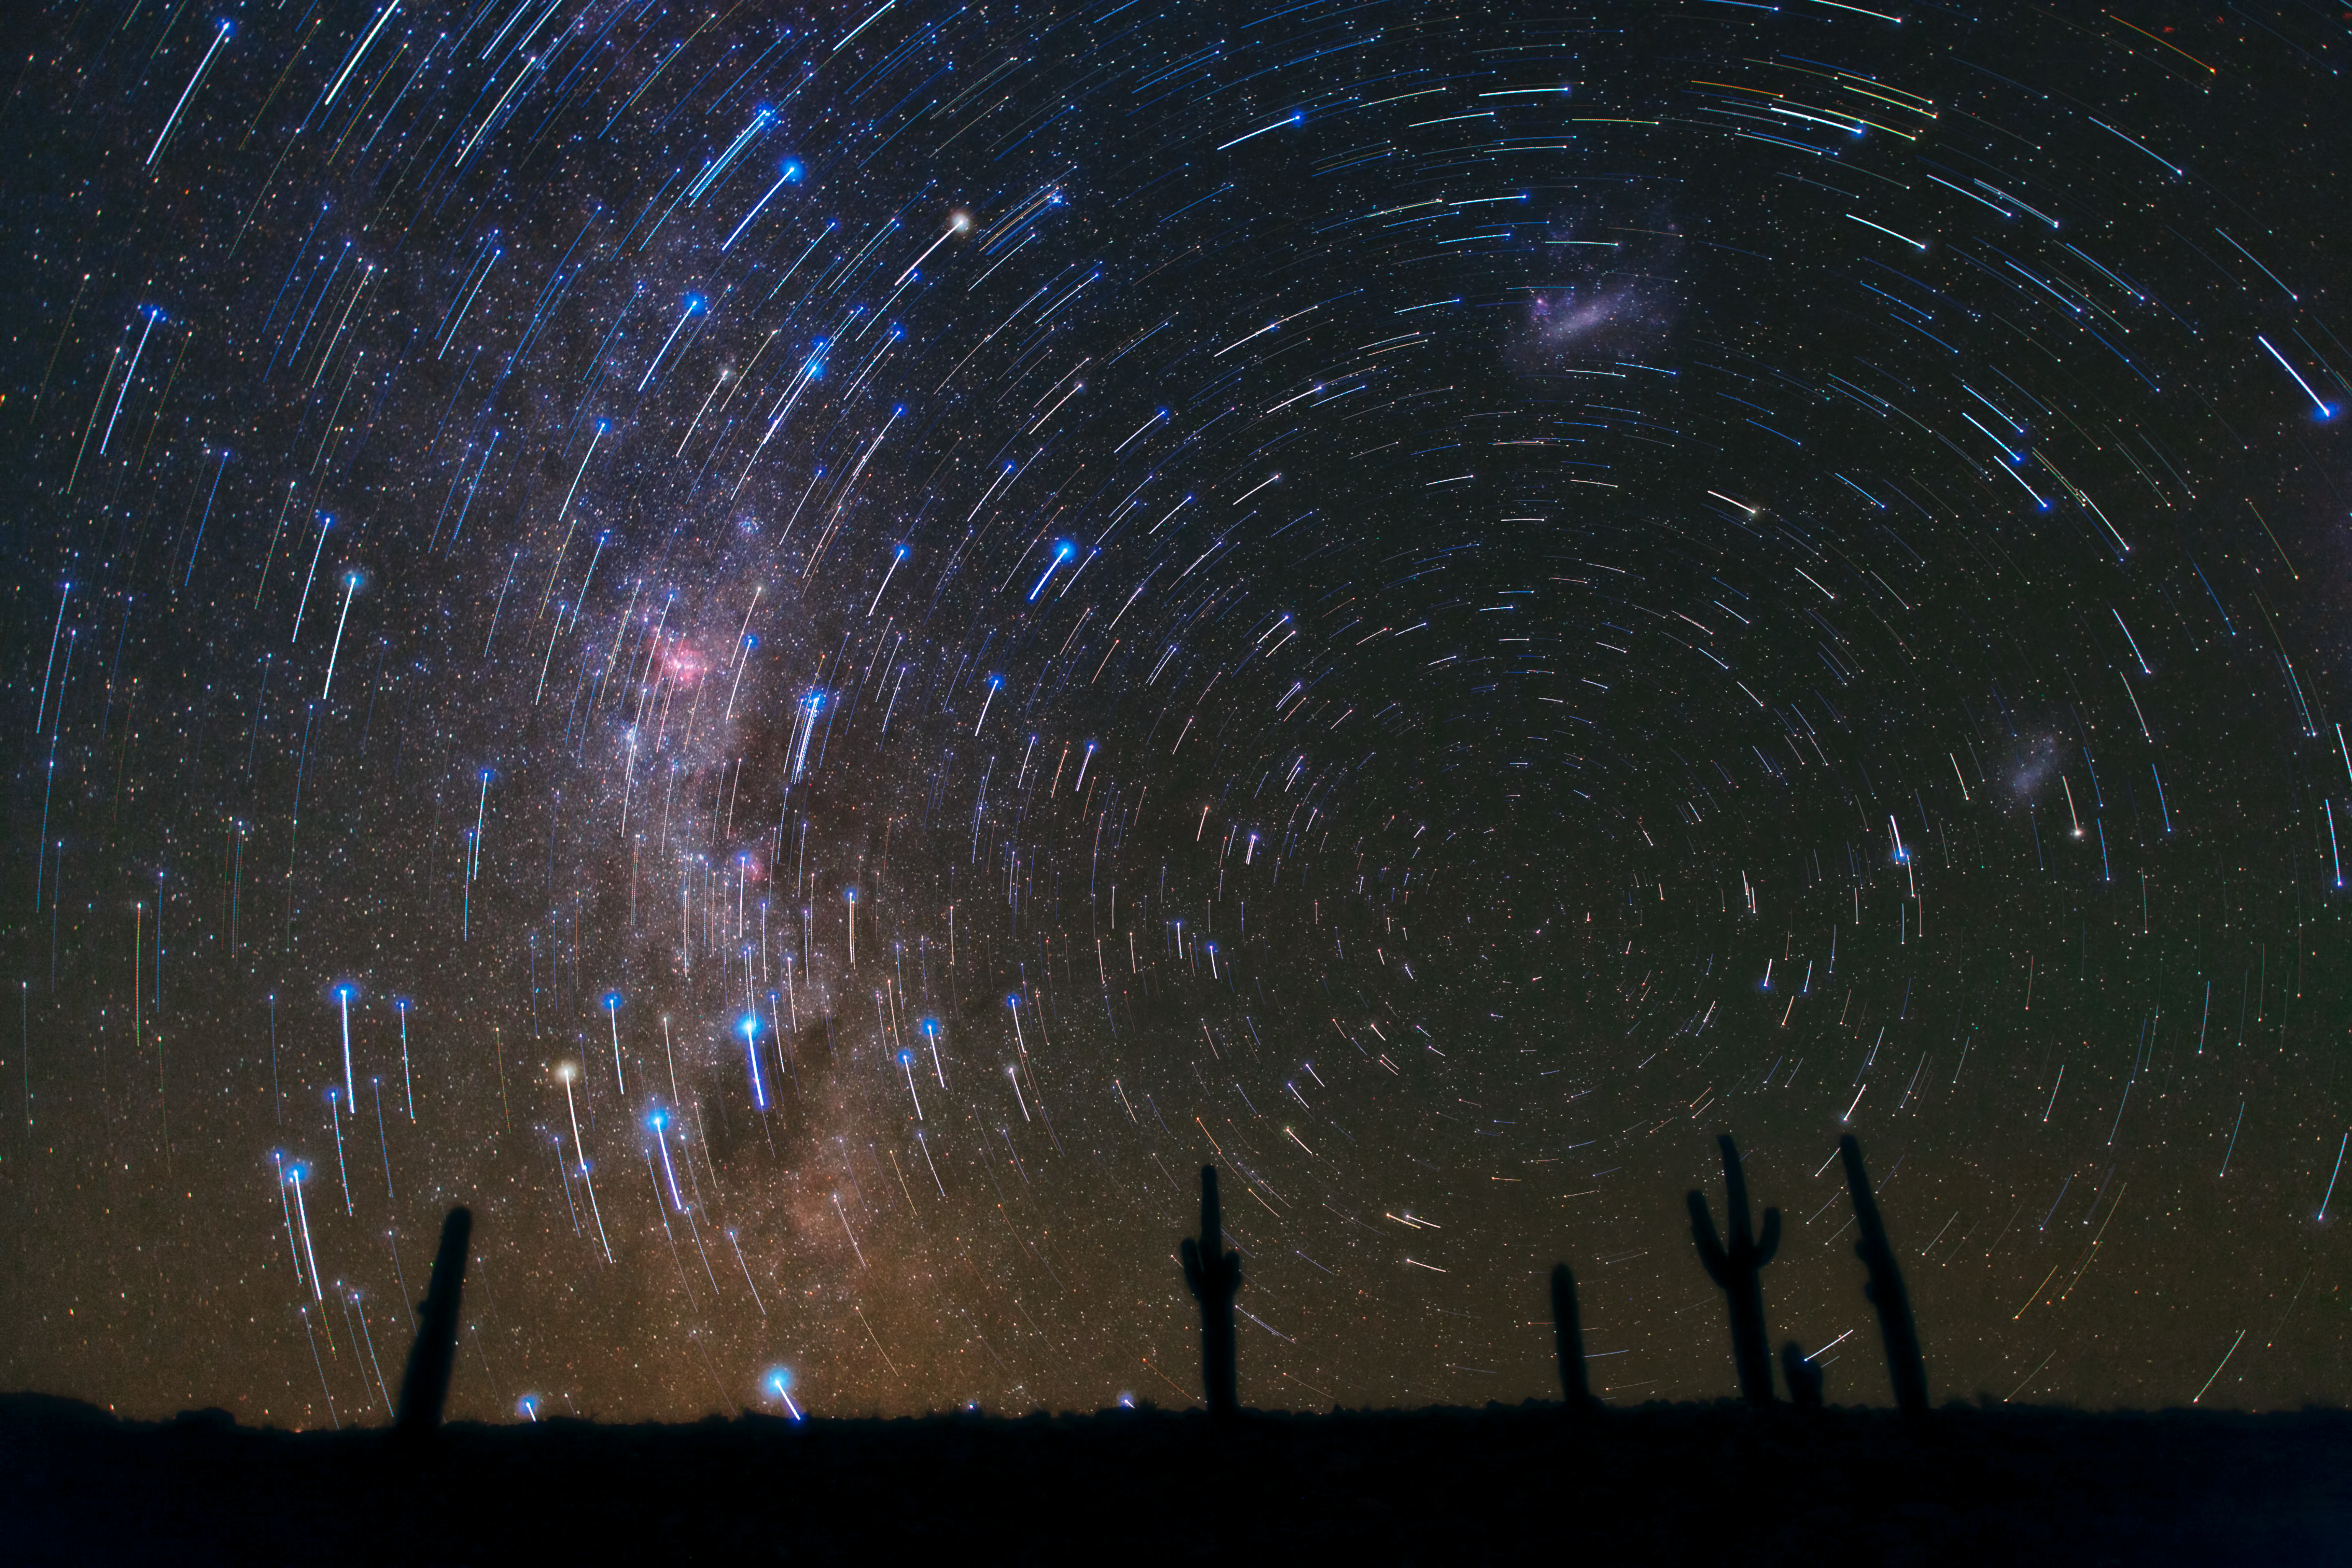

Star trails over Atacama Desert Cacti

This gorgeous photograph, taken in the Atacama Desert in Chile, shows star trails circling the South Celestial Pole, over a cacti-dominated still landscape. The star trails show the apparent path of the stars in the sky as the Earth slowly rotates, and are captured by taking long-exposure shots.

A final deeper exposure was superimposed over the magnificent trails, revealing many more, fainter stars and, just rising above the horizon, the southern Milky Way, with its patches of dark dust and the well-known pinkish glow of the Carina Nebula. Towards the right, the satellite galaxies of the Milky Way, the Large (top-centre) and Small (bottom-right) Magellanic Clouds, can also be seen.

Credit: ESO/B. Tafreshi (twanight.org)